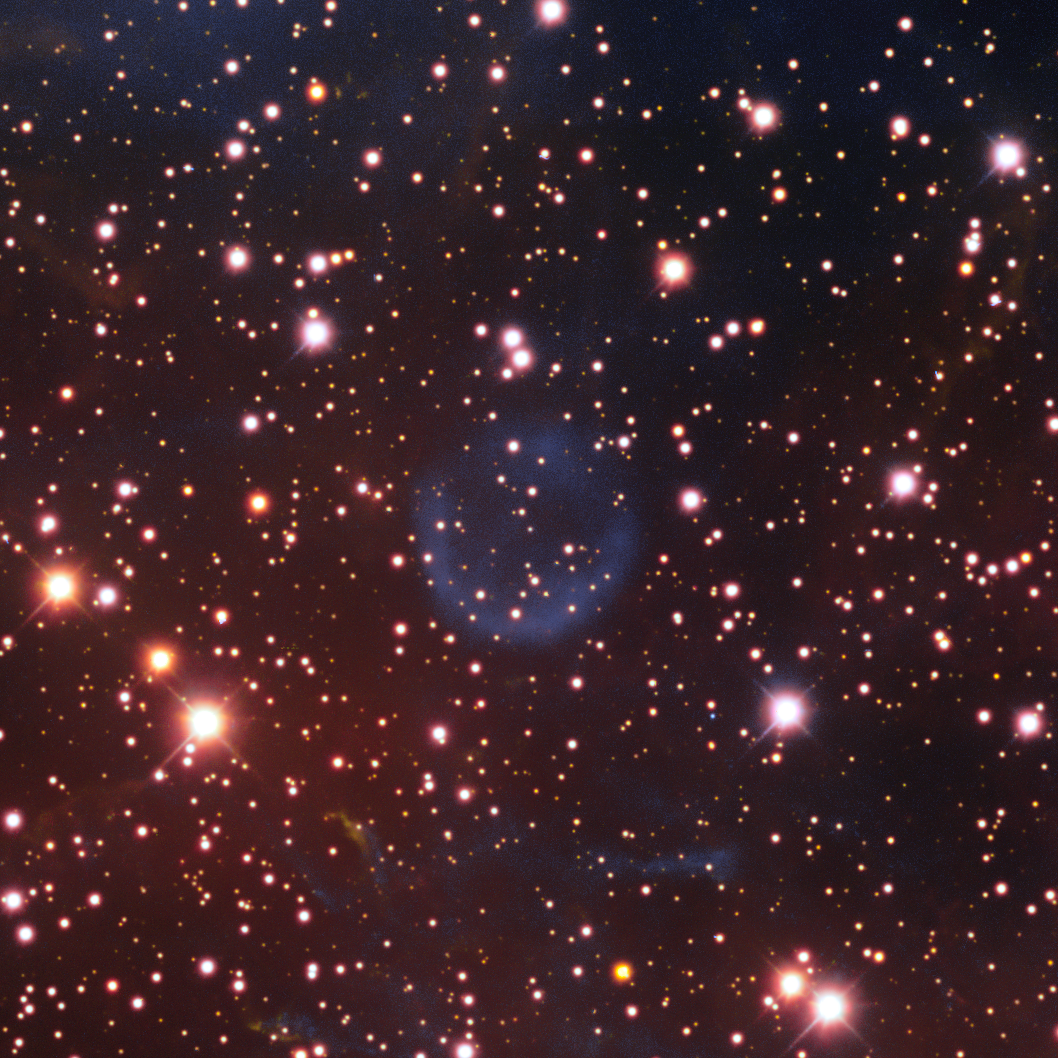

Planetary Nebula PNG 262.4-01.9

This is the planetary nebula PNG 262.4-01.9. A planetary nebula is a region of cosmic gas and dust formed from the cast-off outer layers of a dying star. This object is one of the many cosmic treasures found within the new 1.3 gigapixel Vela Supernova Remnant image, captured with the Department of Energy-fabricated Dark Energy Camera, mounted on the US National Science Foundation's Víctor M. Blanco 4-meter Telescope at Cerro Tololo Inter-American Observatory in Chile, a Program of NSF NOIRLab.

This image was obtained by NOIRLab’s Communication, Education & Engagement team as part of the NOIRLab Legacy Imaging Program.

Credit: CTIO/NOIRLab/DOE/NSF/AURAImage Processing: T.A. Rector (University of Alaska Anchorage/NSF NOIRLab), M. Zamani & D. de Martin (NSF NOIRLab)